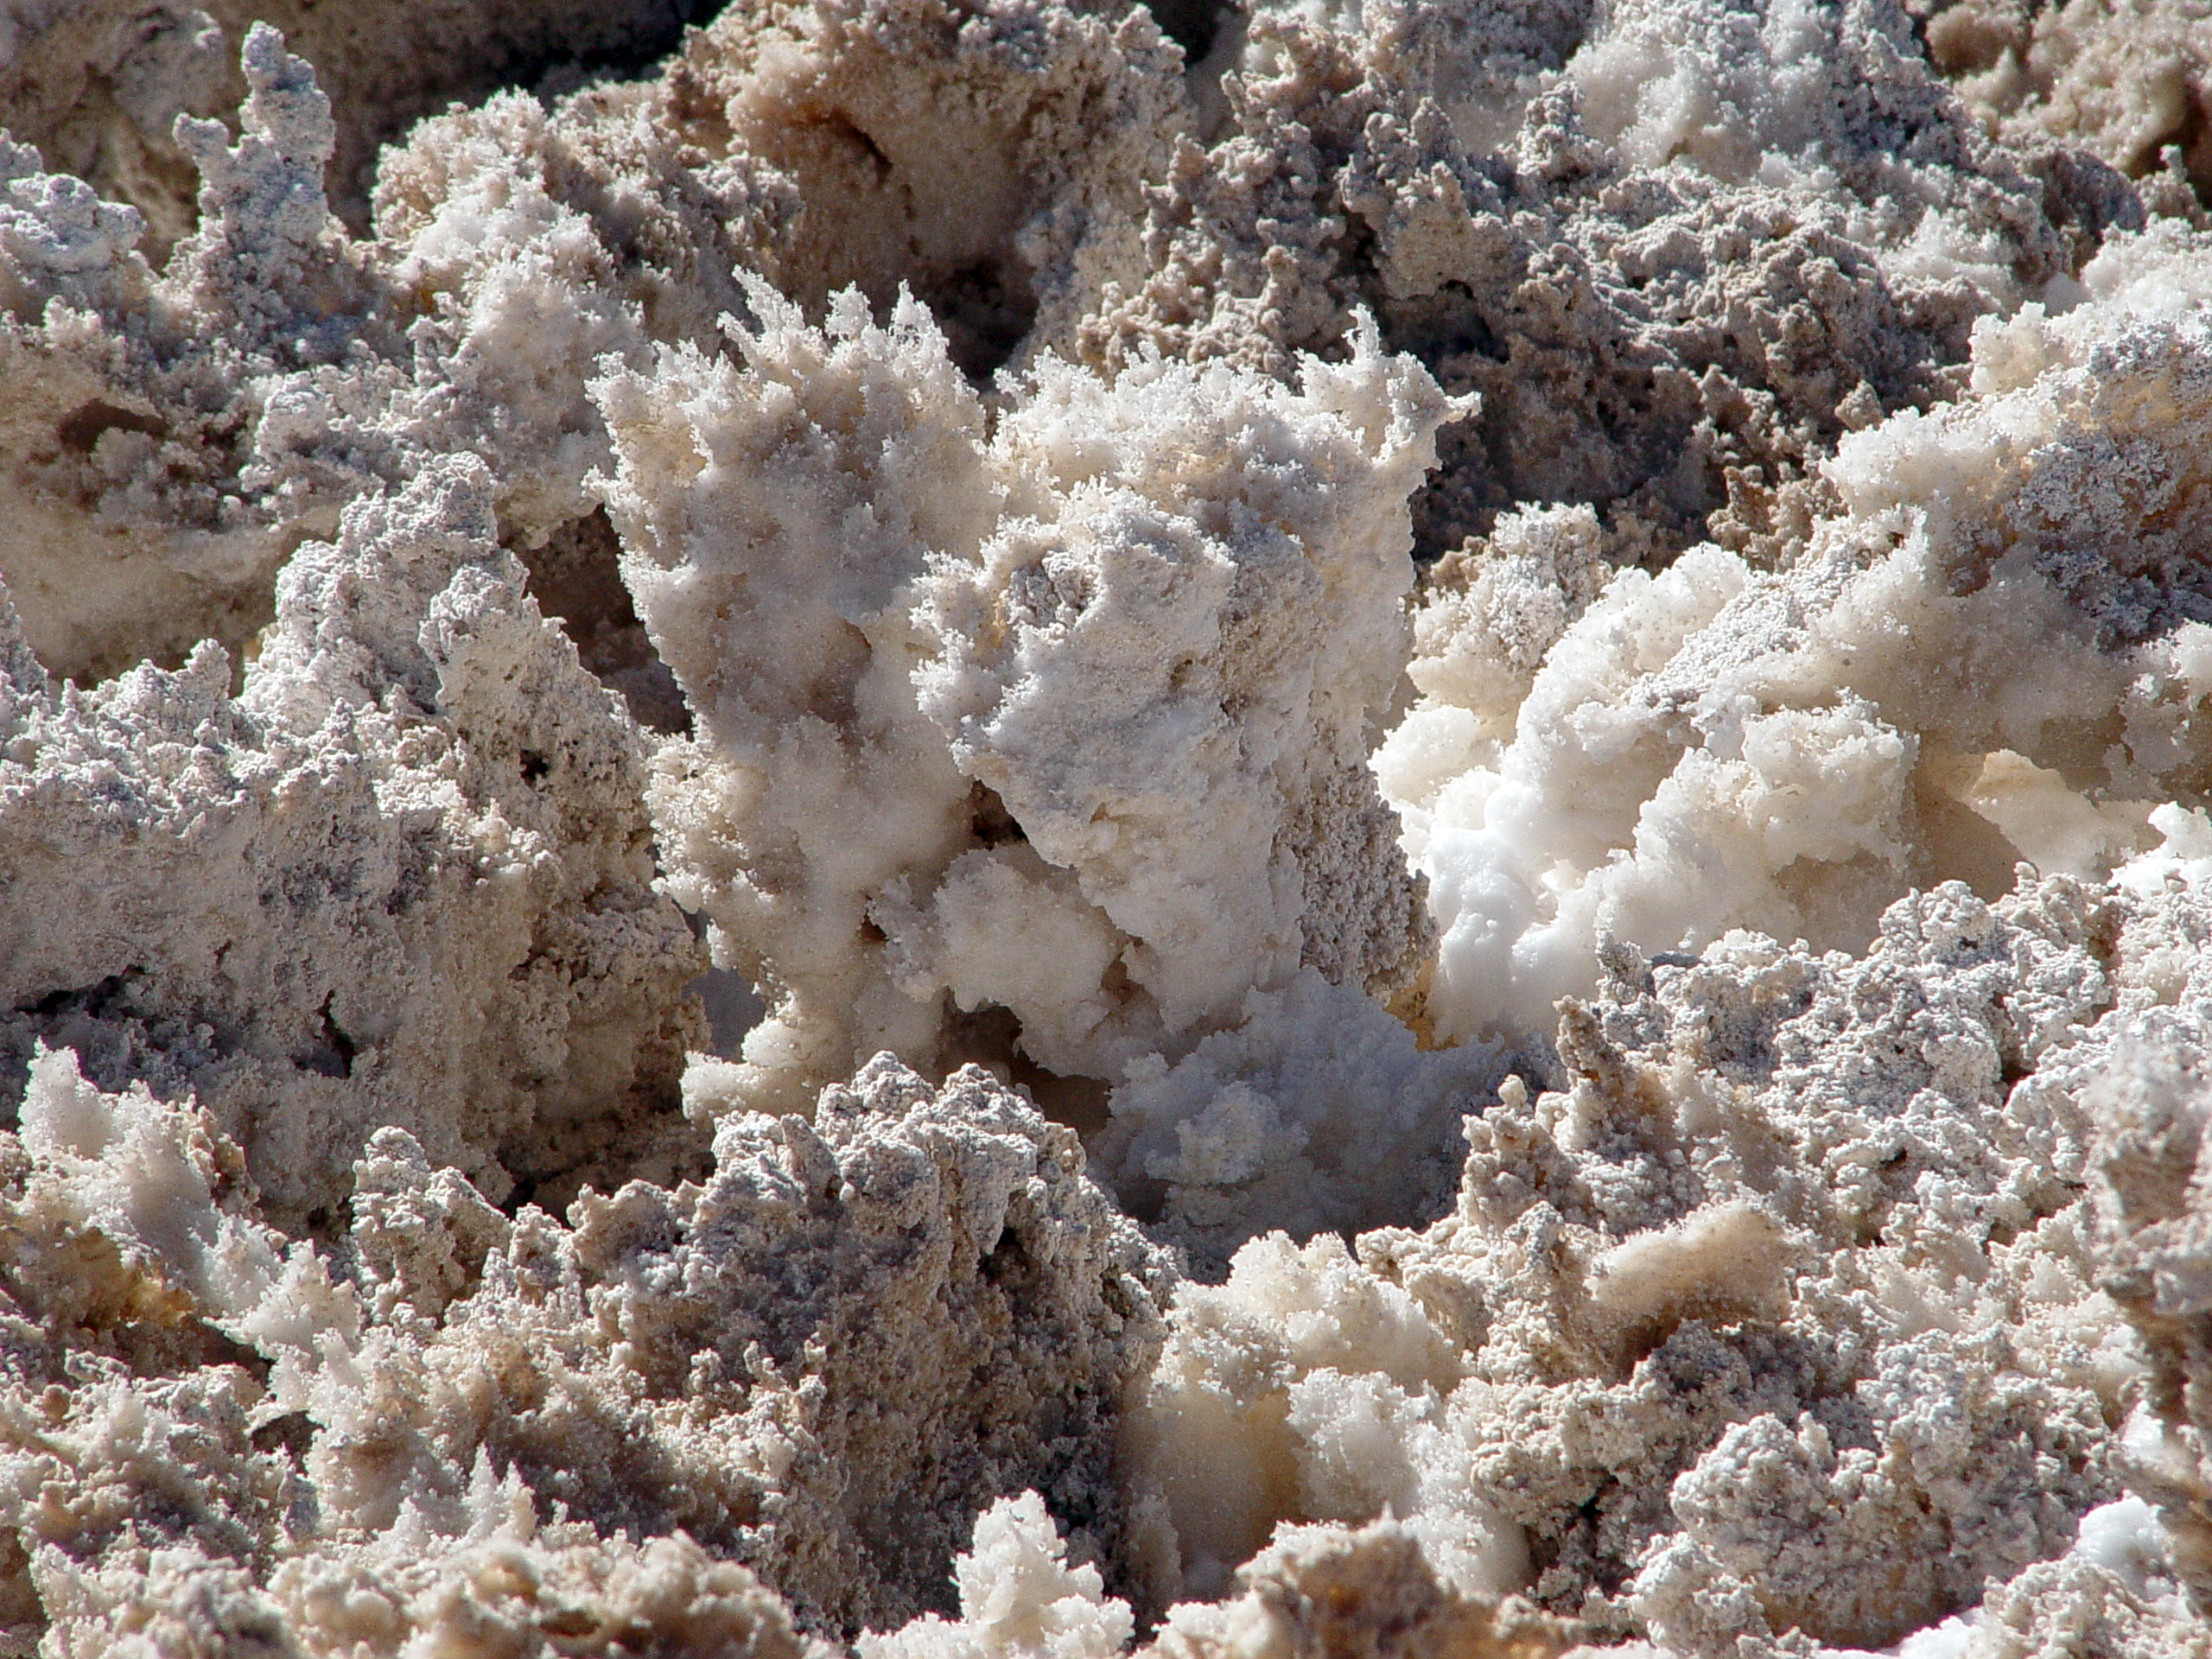

Salt formations at Salar de Atacama

Deatail of salt formations at Salar de Atacama, near the ALMA site.

Credit: ESO